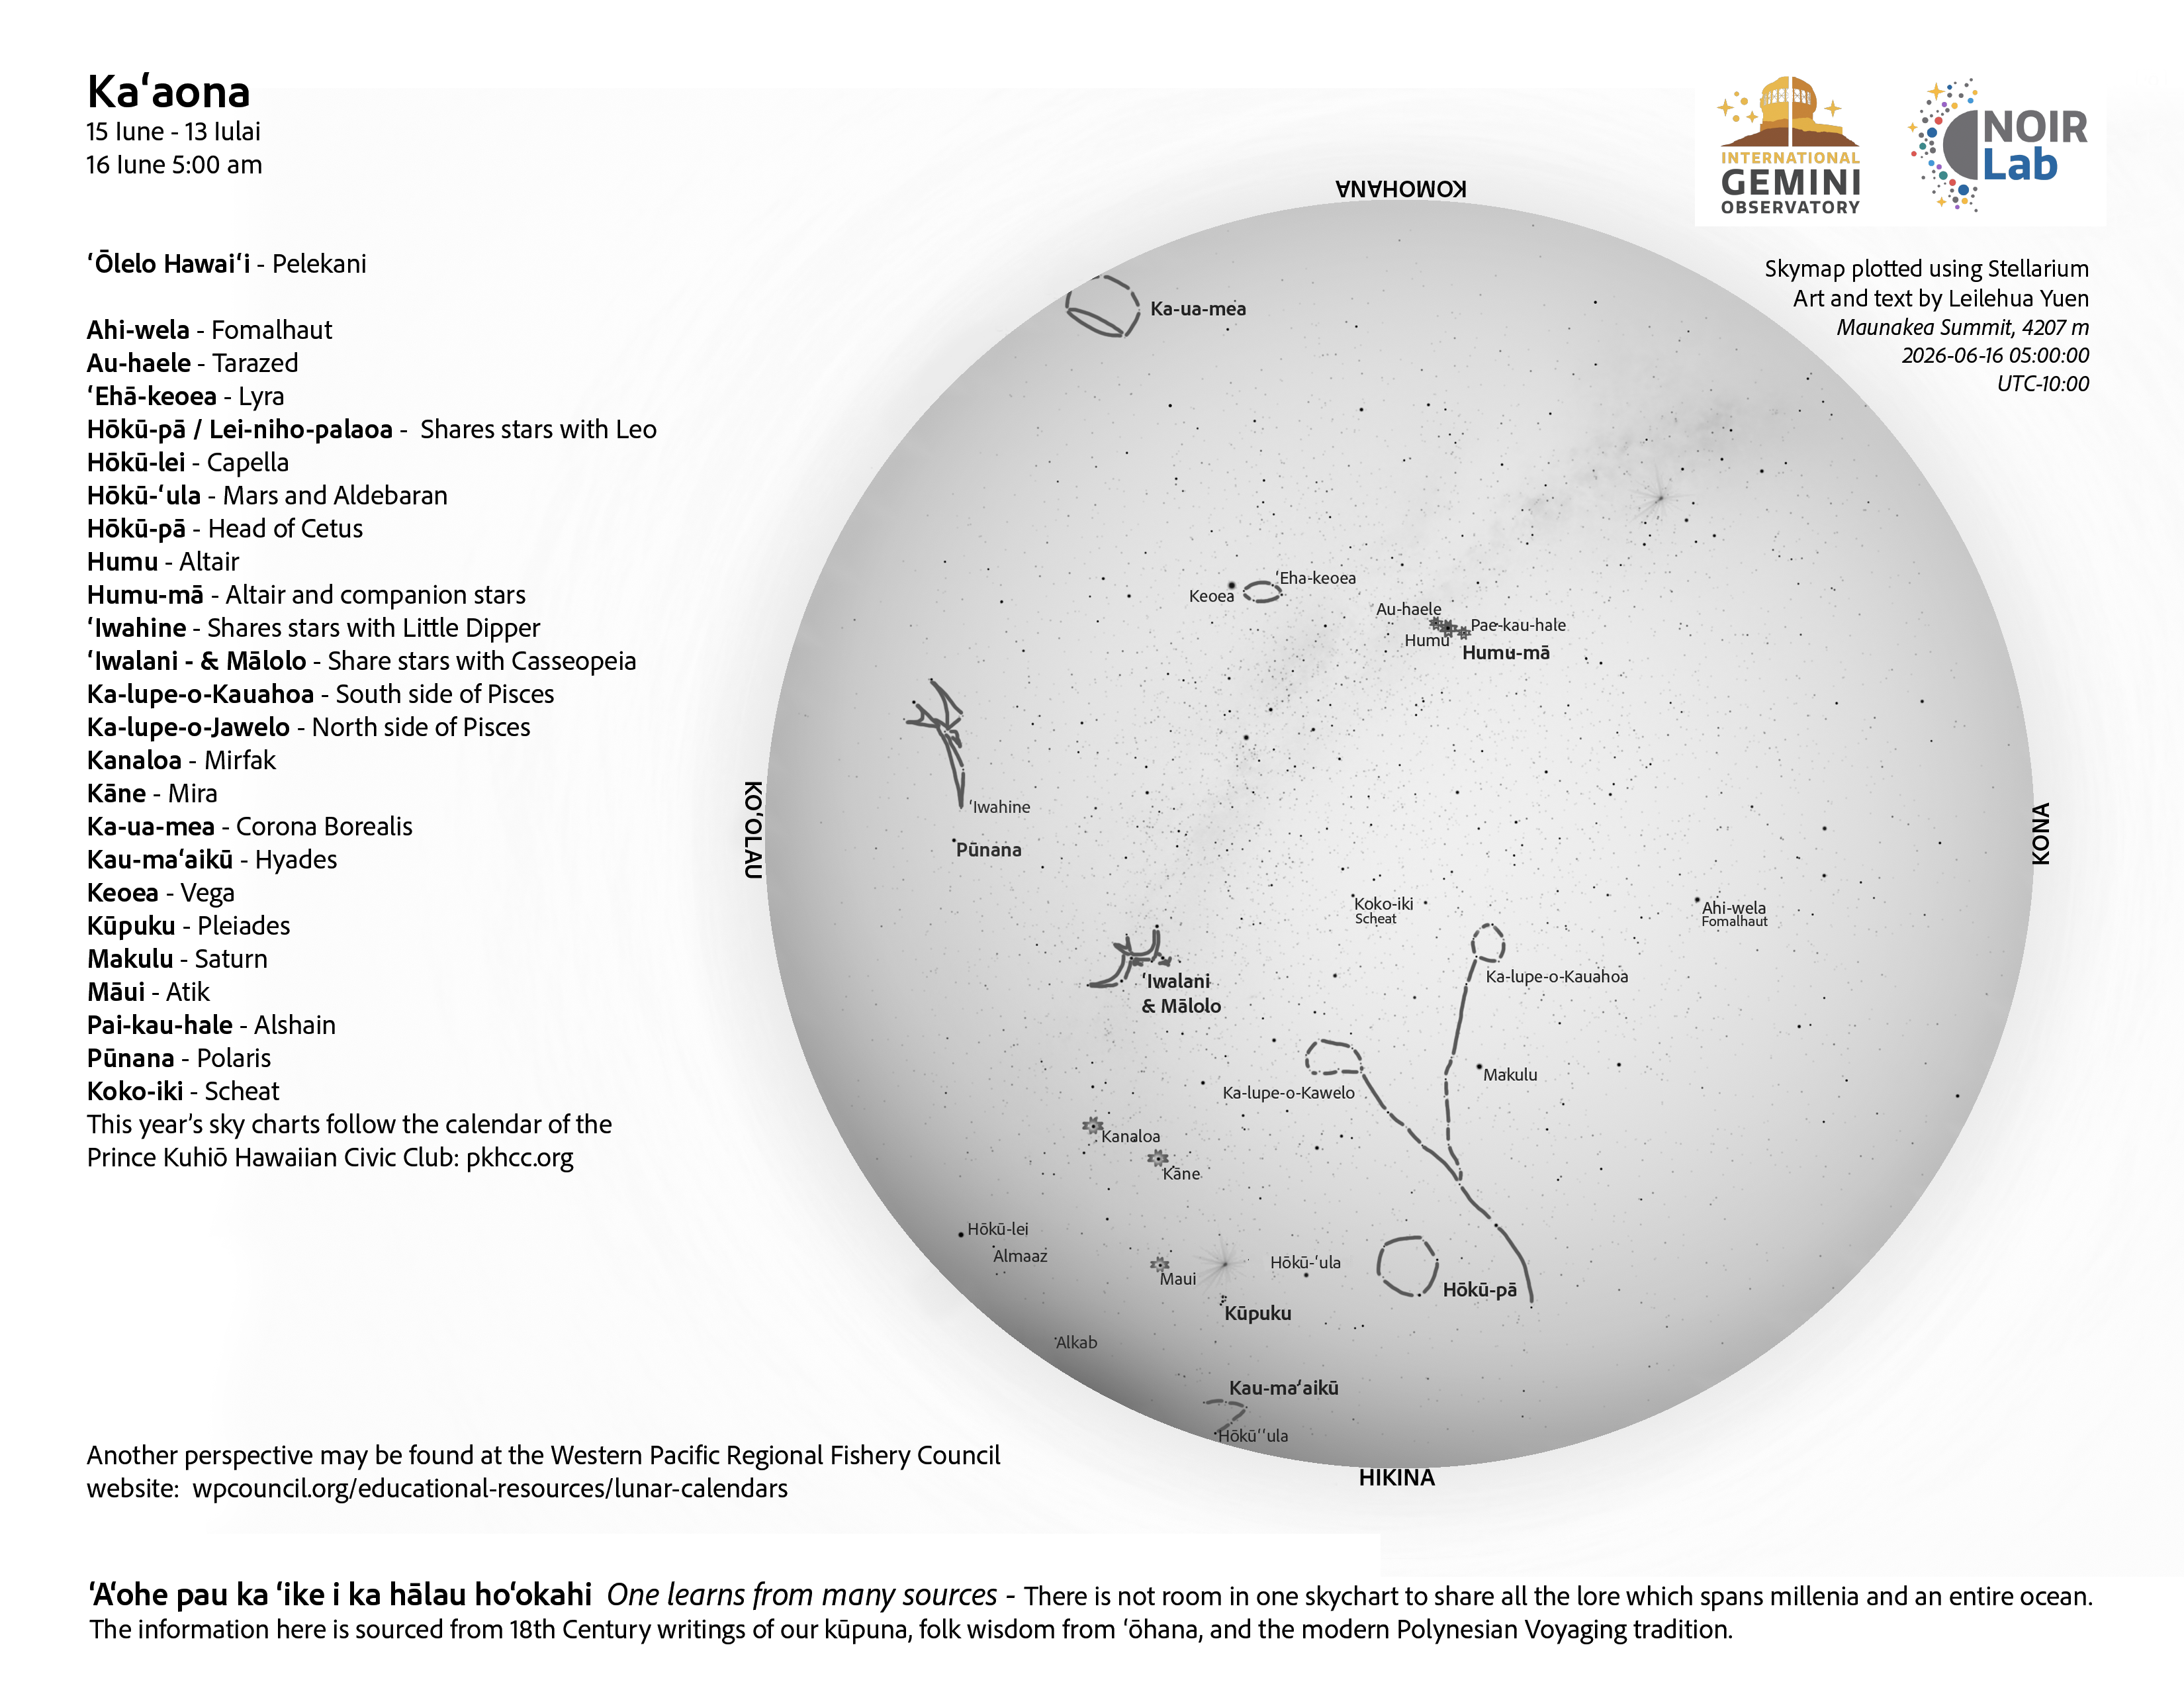

A morning view of the skies over Hawaiʻi for Kaʻaona 2026 (15 June–13 July).

Credit: NOIRLab/NSF/AURA/L. Yuen